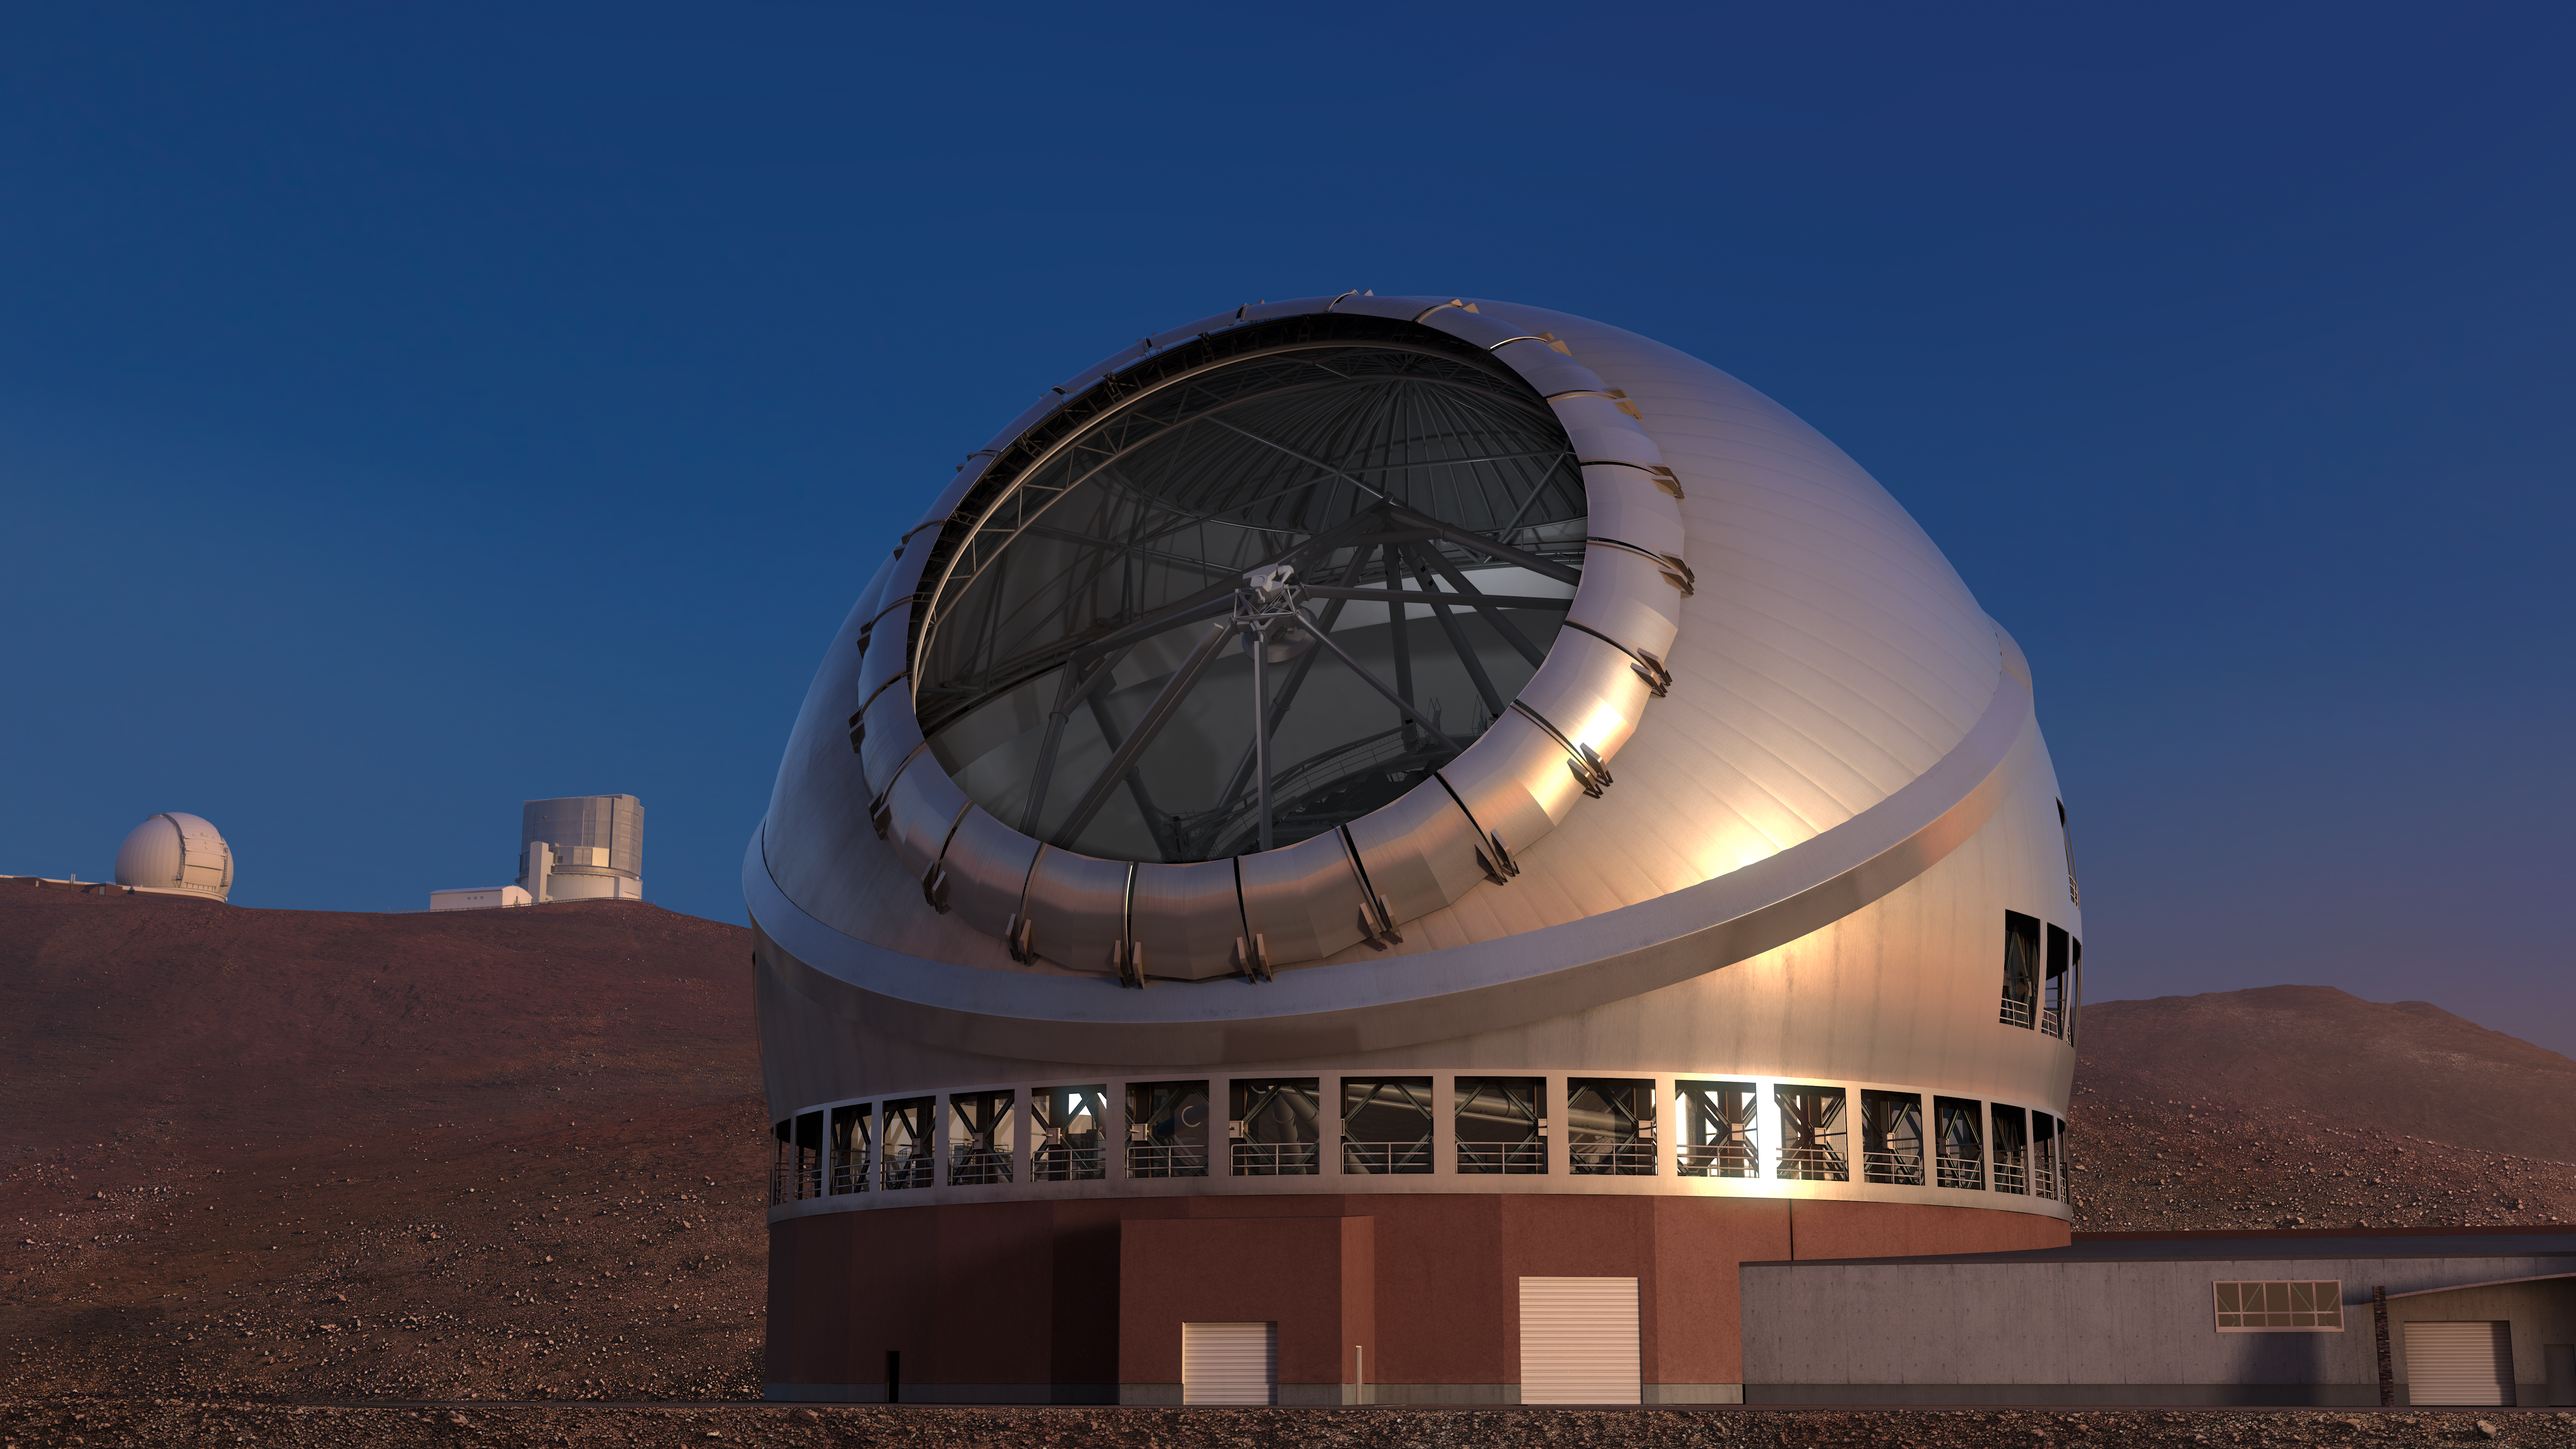

Thirty Meter Telescope Render

A render of the completed Thirty Meter Telescope.

Credit: TMT International Observatory/Courtesy of NAOJ with the cooperation of Mitsubishi Electric